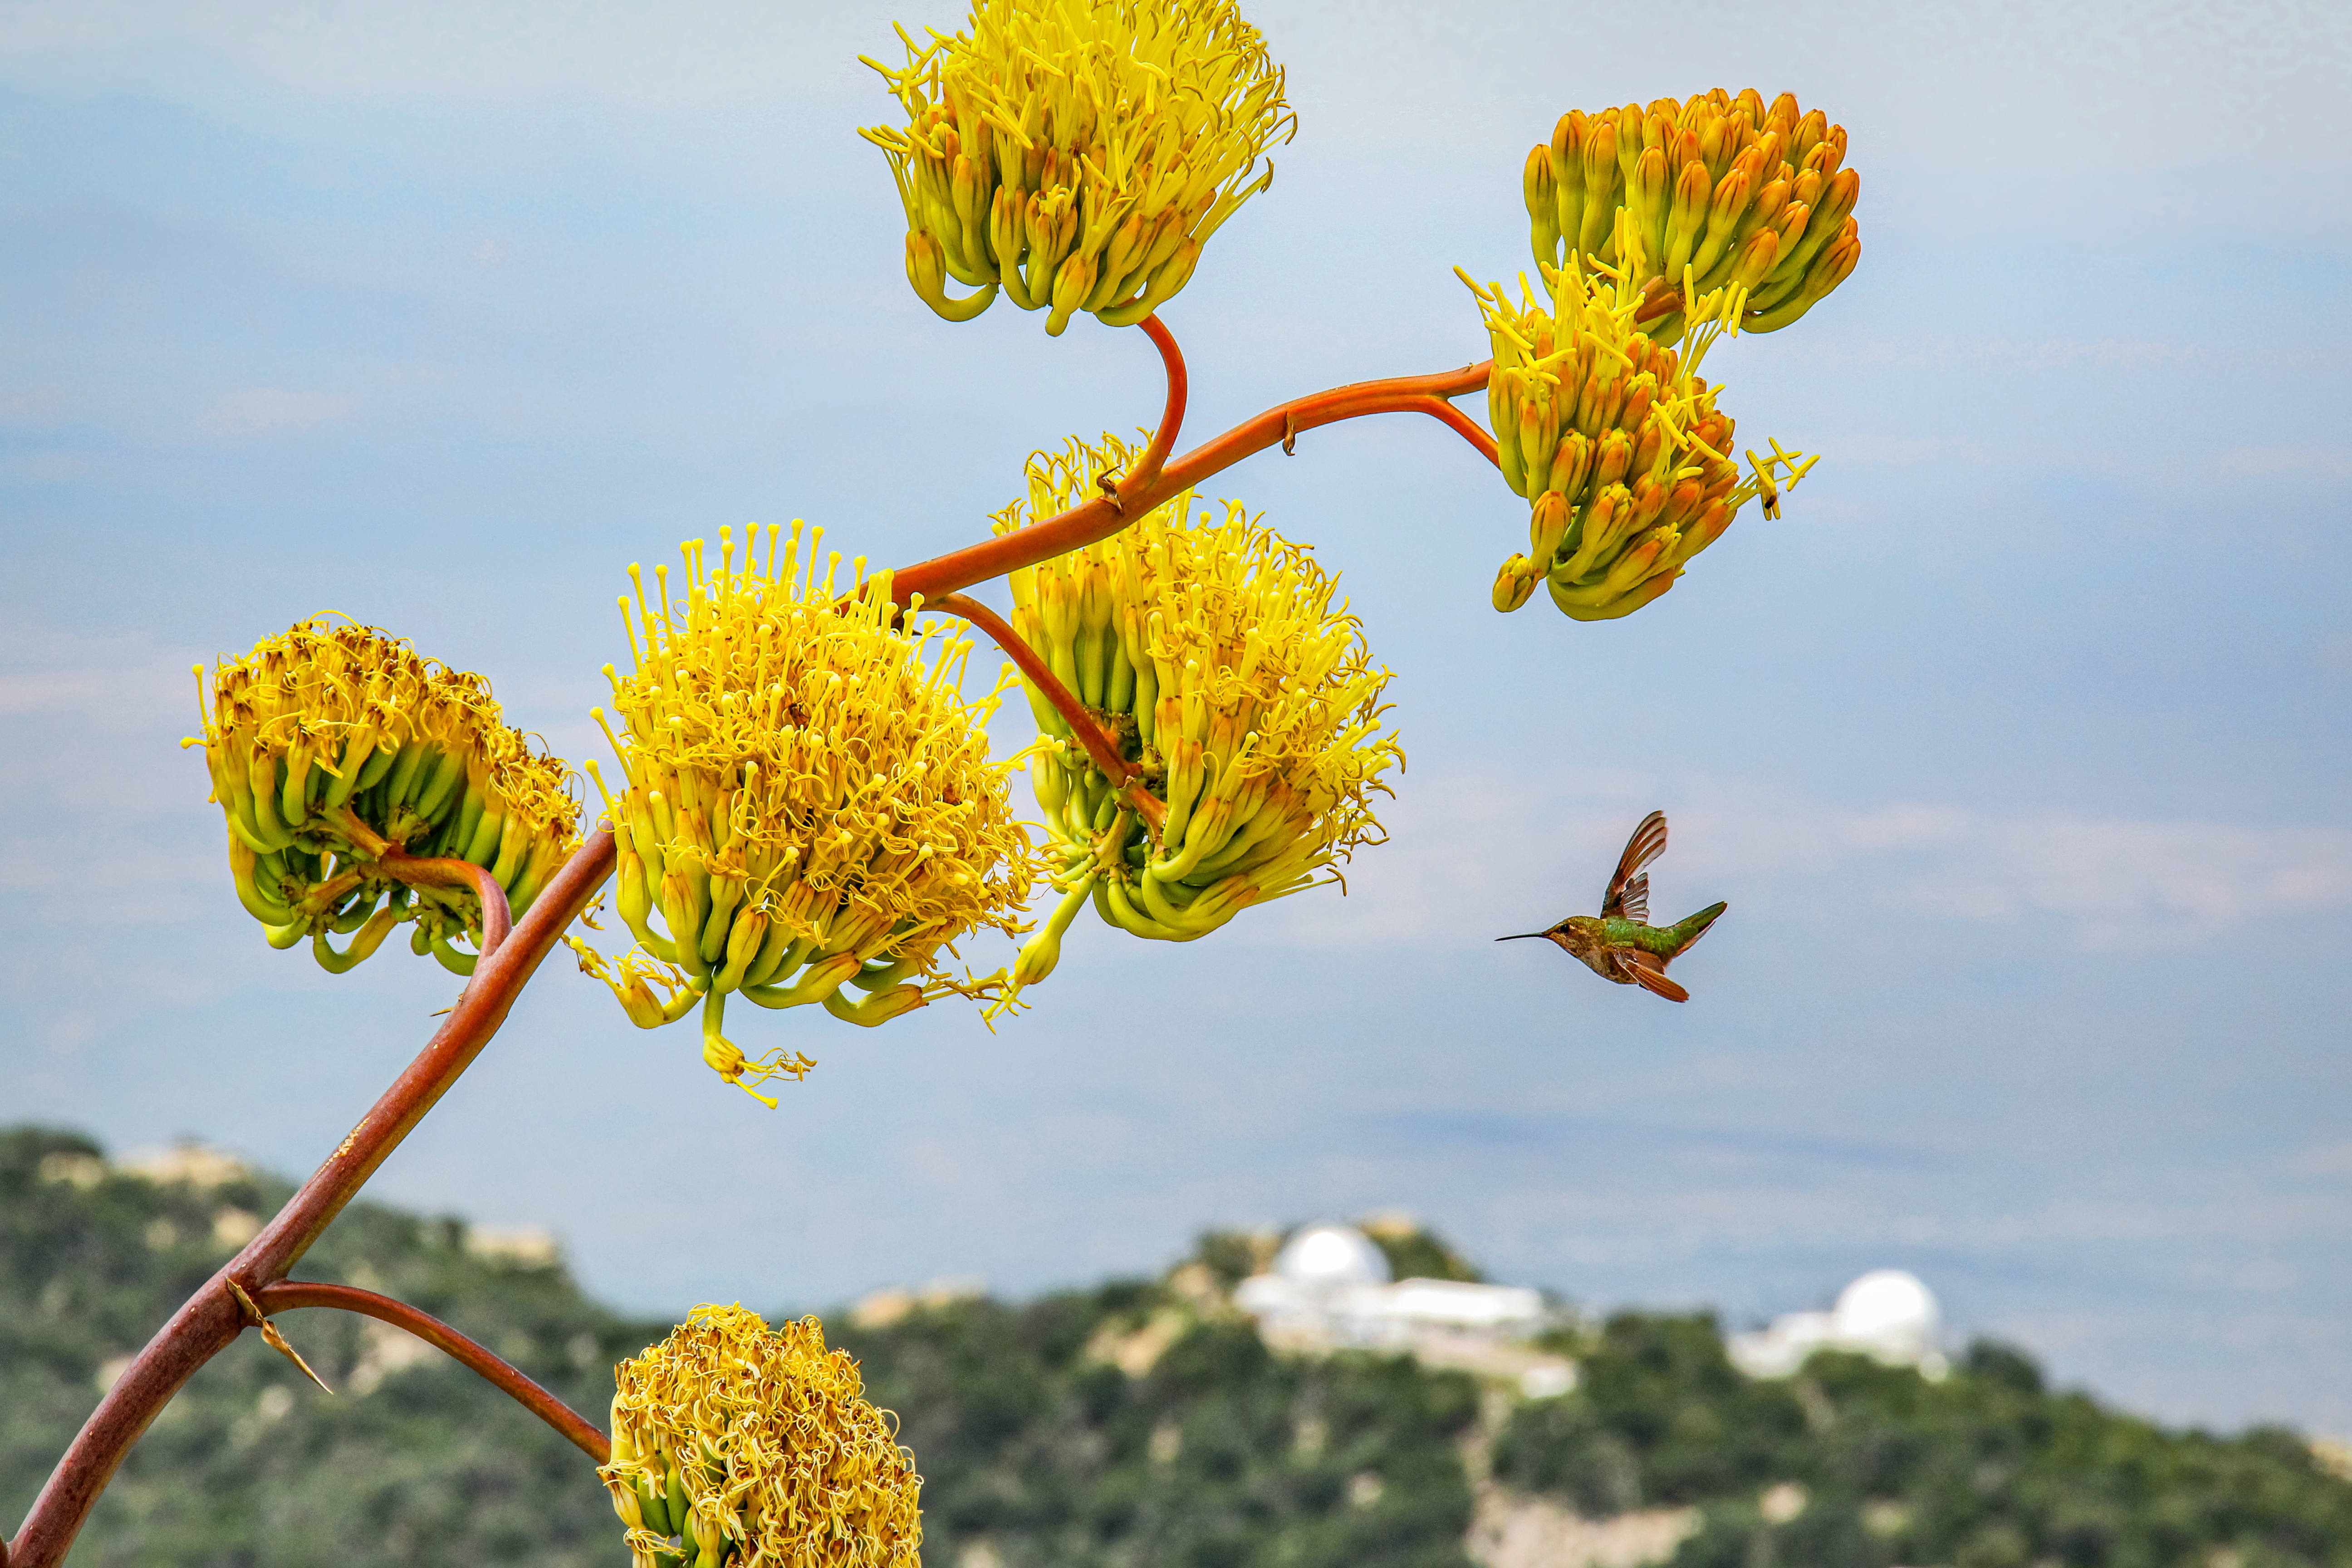

Hummingbird at Kitt Peak National Observatory

A hummingbird spotted at Kitt Peak National Observatory in Arizona.

Credit: NOIRLab/NSF/AURA